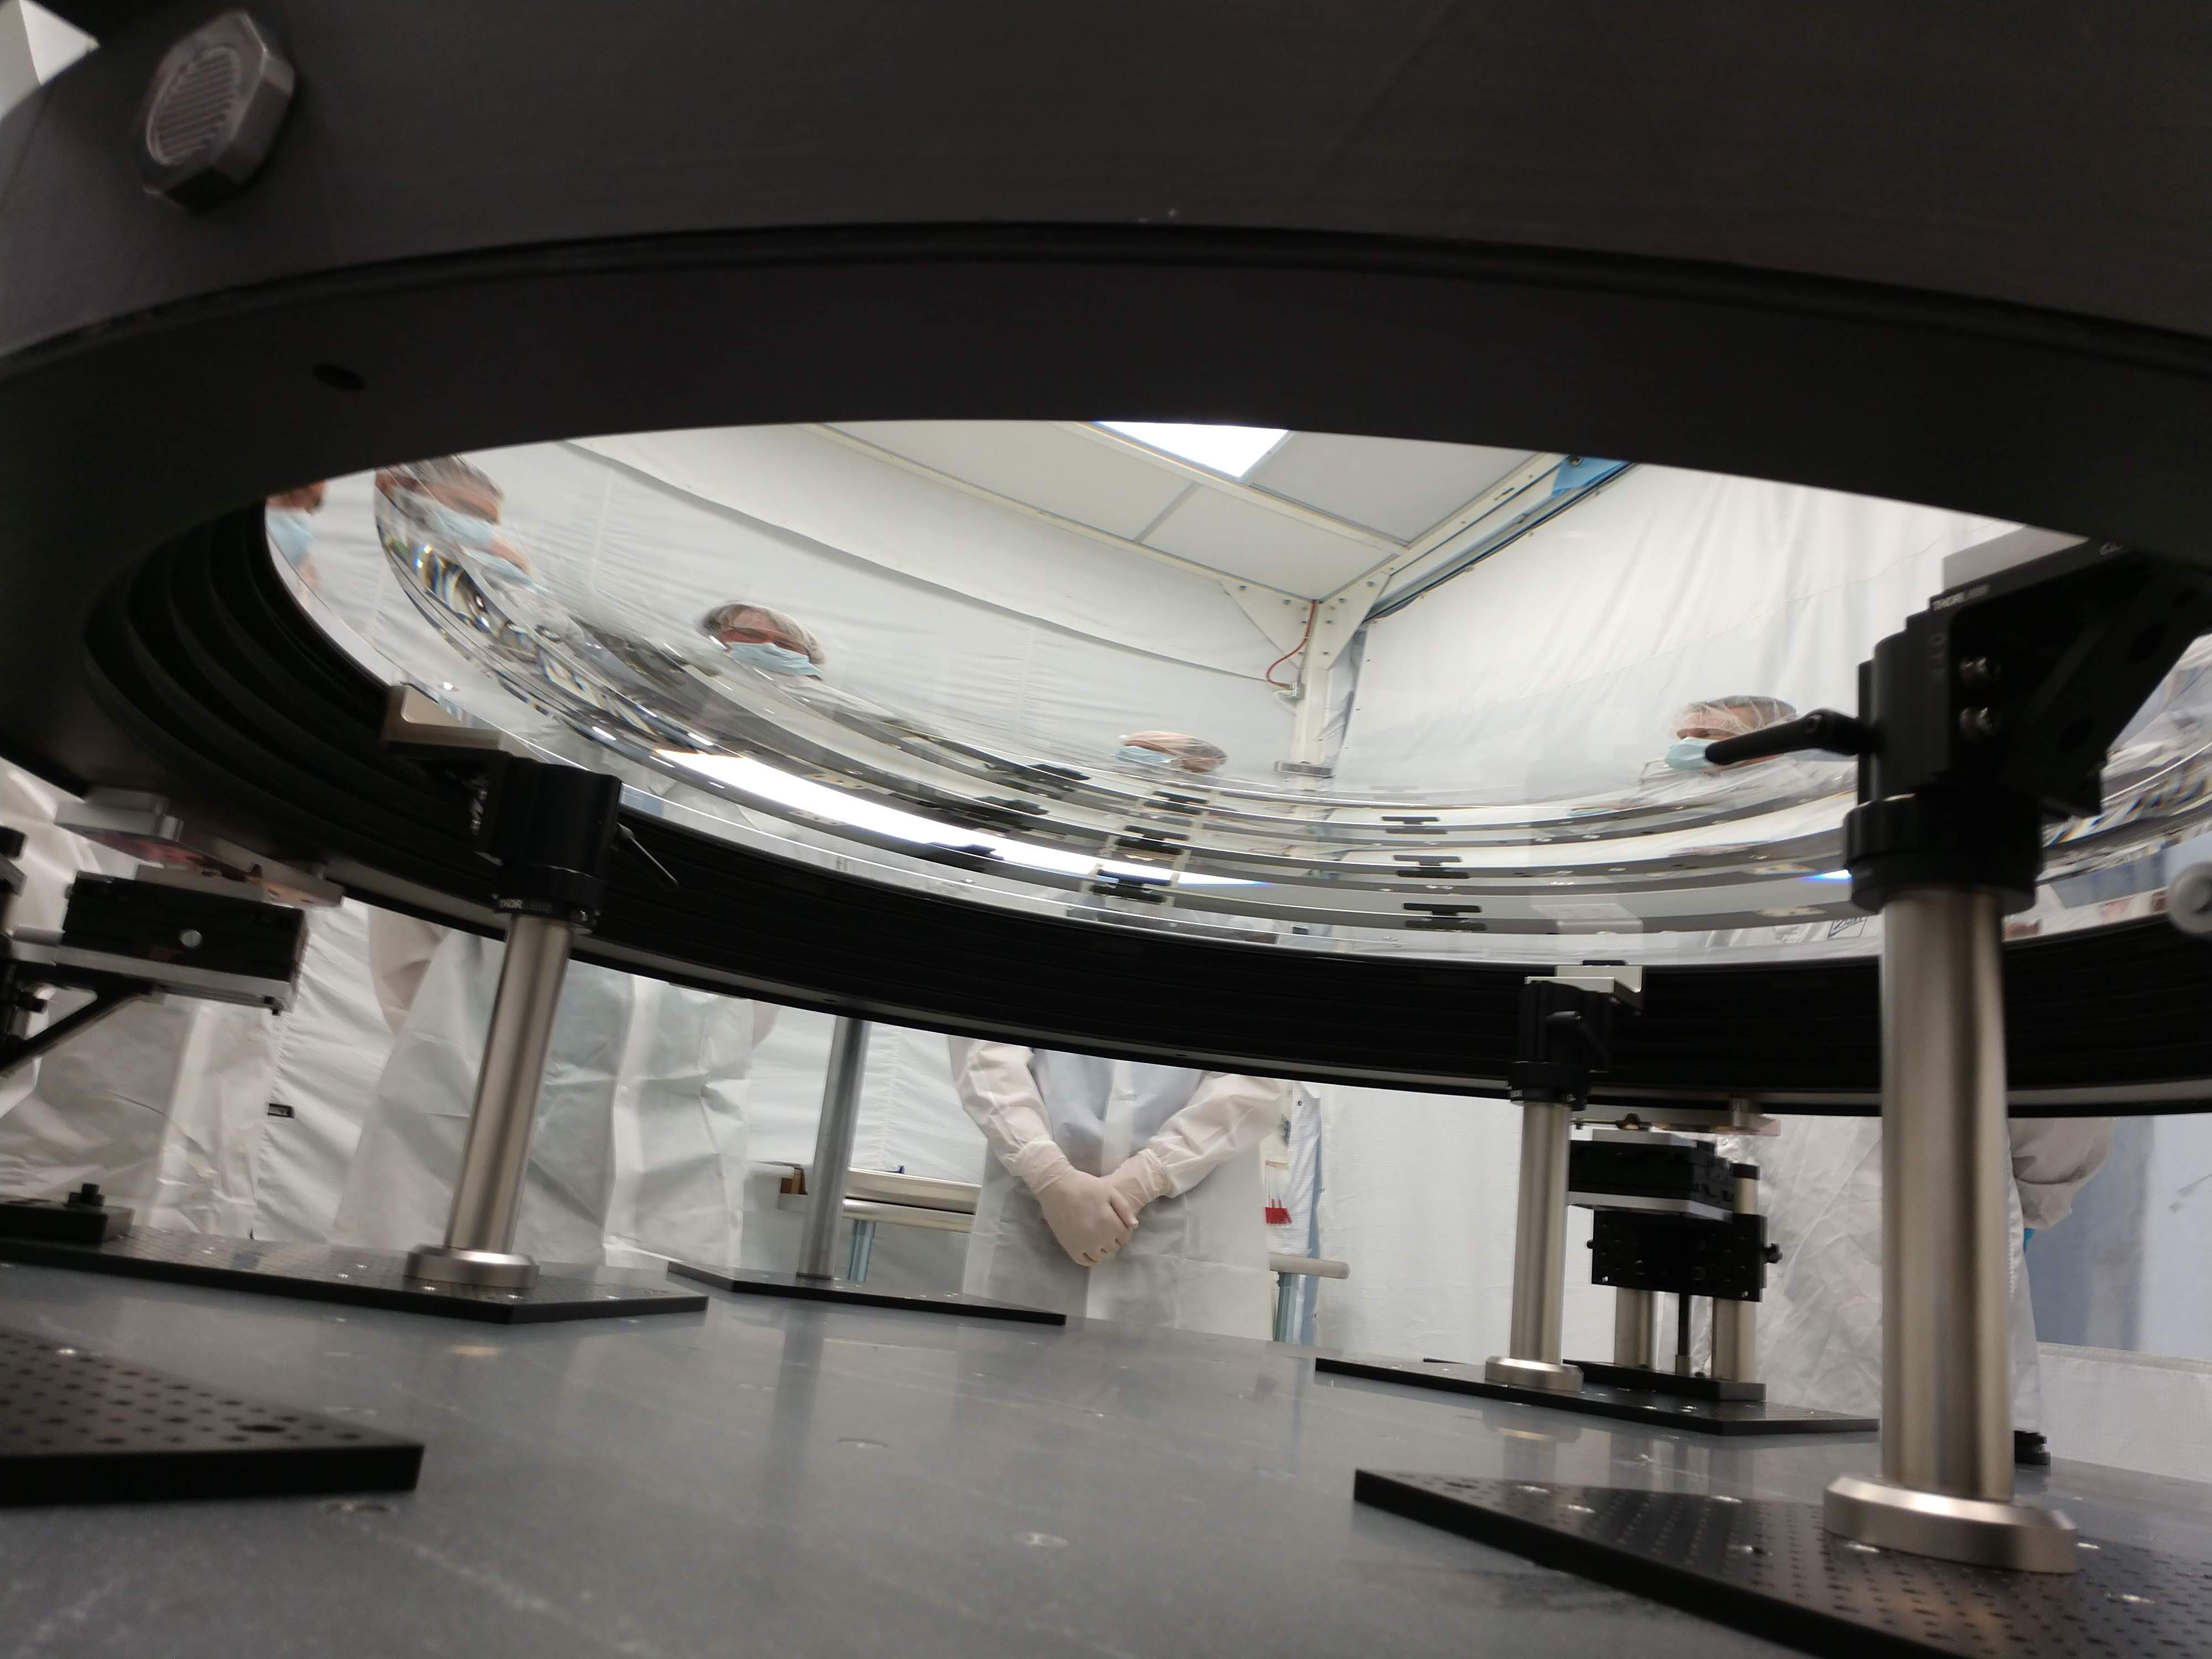

L2 lens for Rubin's LSSTCam

In June 2018 at Arizona Optical Systems (AOS), the L2 lens for LSSTCam successfully completed a bonding process that attached the lens to the pads that will mount to the composite ring of the L1-L2 assembly. The assembly is the mechanical structure that holds the L1 and L2 lenses, maintaining the correct separation between the two. Chuck Claver and Kevin Reil visited AOS to inspect the L2 lens on 20 June 2018.

Credit: NOIRLab/Vera C. Rubin Observatory/NSF/AURA